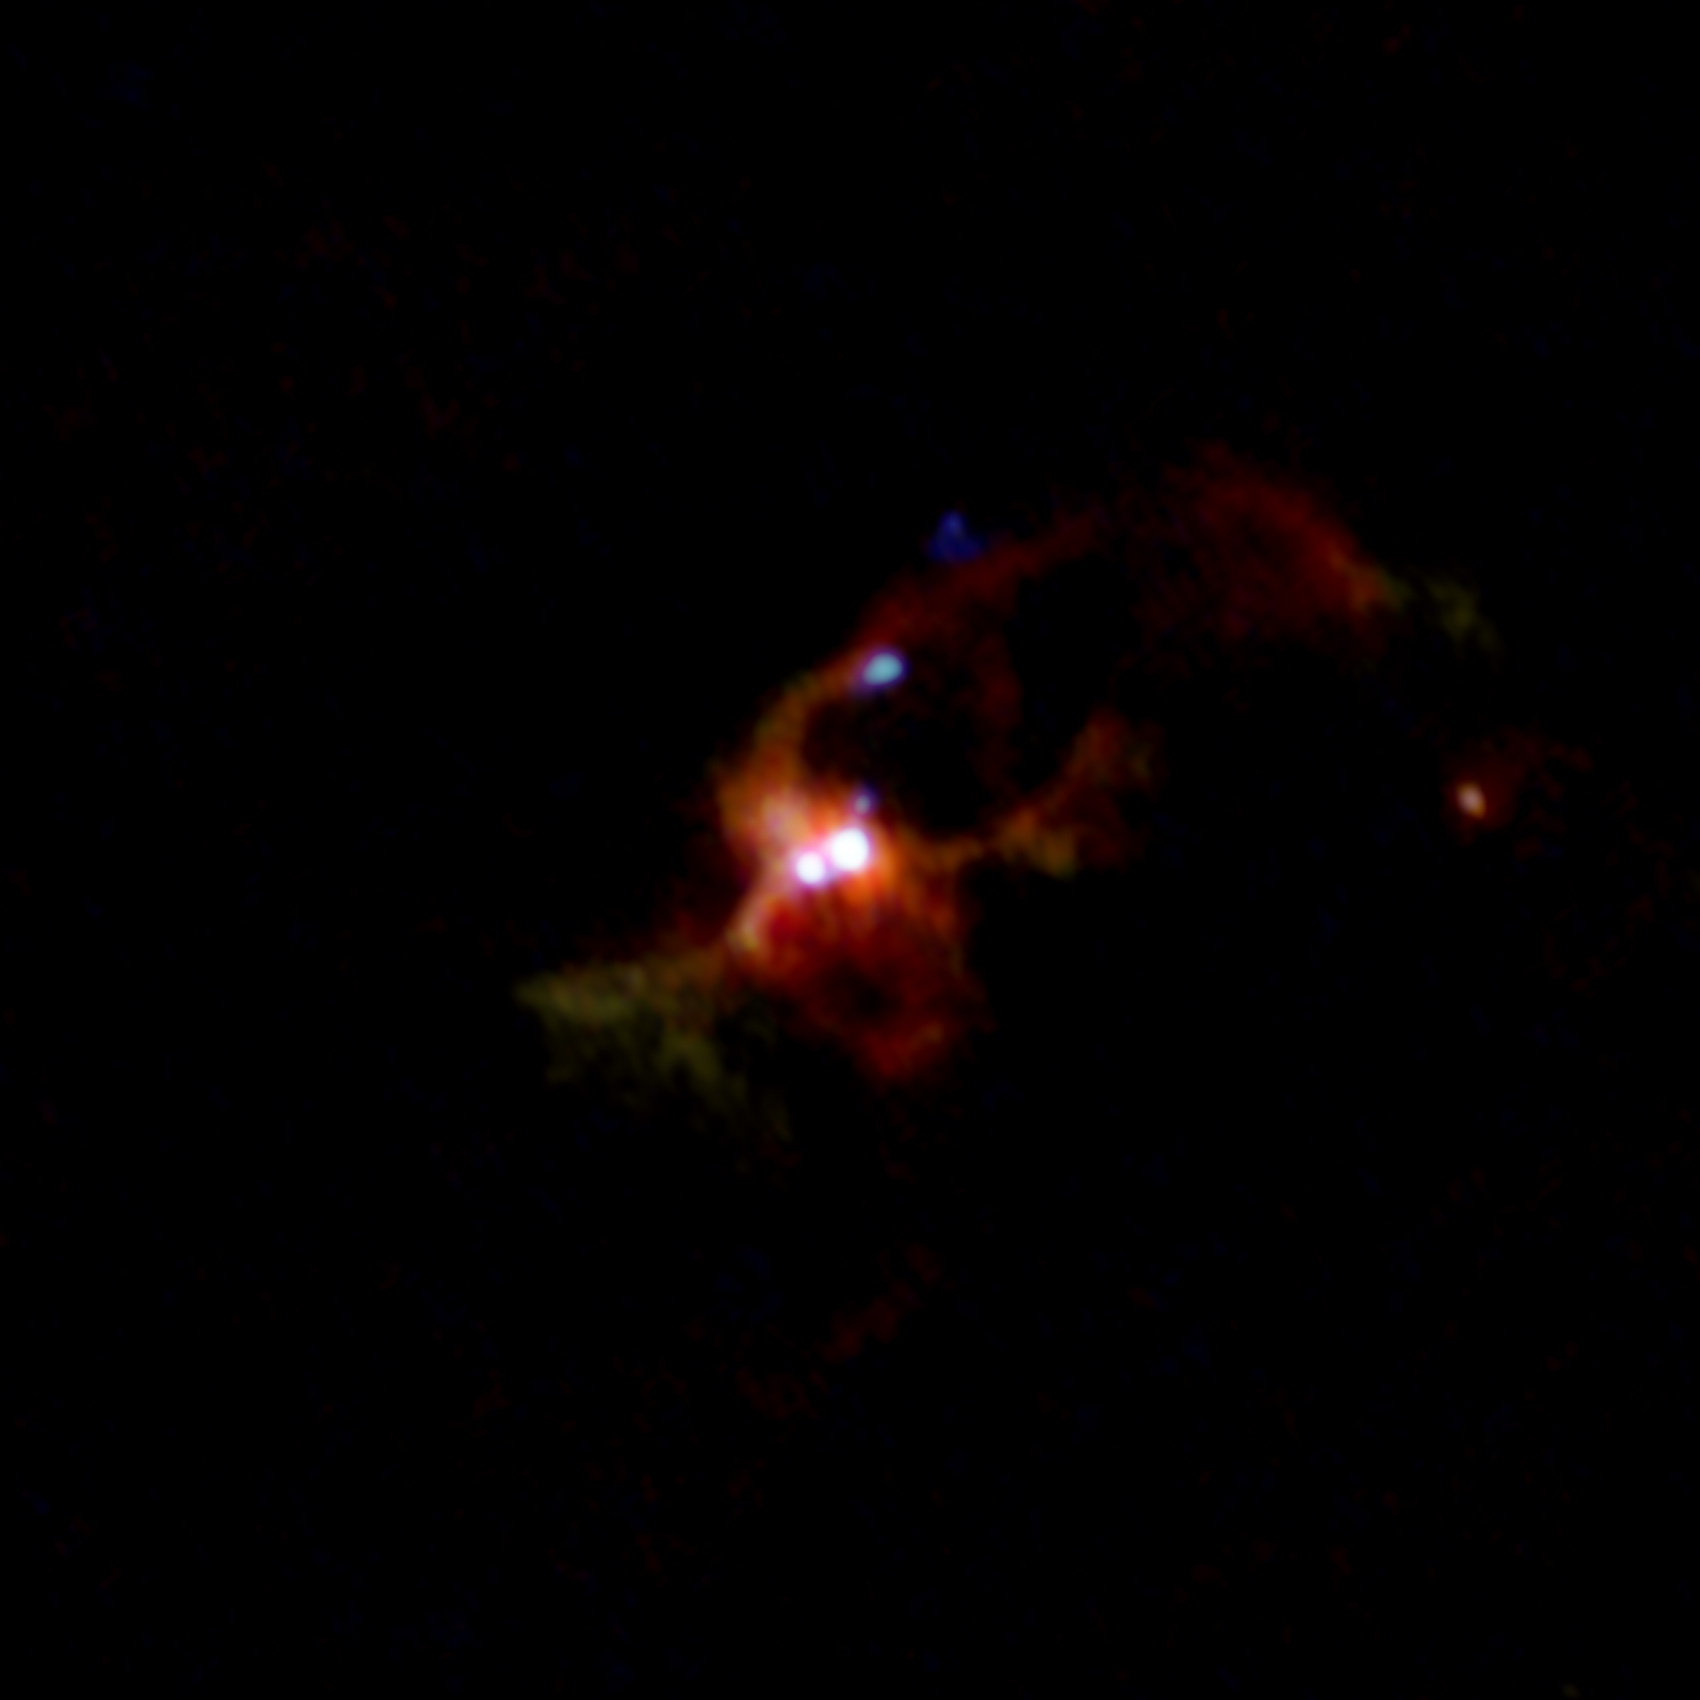

IRAS16547_ALMA_combined3

ALMA composite image of a massive binary protostar IRAS 16547-4247. Different colors show the different distributions of dust particles (yellow), methyl cyanide (CH3CN, red), salt (NaCl, green), and hot water vapor (H2O, blue). Dust and methyl cyanide are distributed widely around the binary, whereas salt and water vapor concentrate in the disk around each protostar. The jets from one of the protostars, seen as several dots in the above image, are shown in light blue.

Credit: ALMA (ESO/NAOJ/NRAO), Tanaka et al